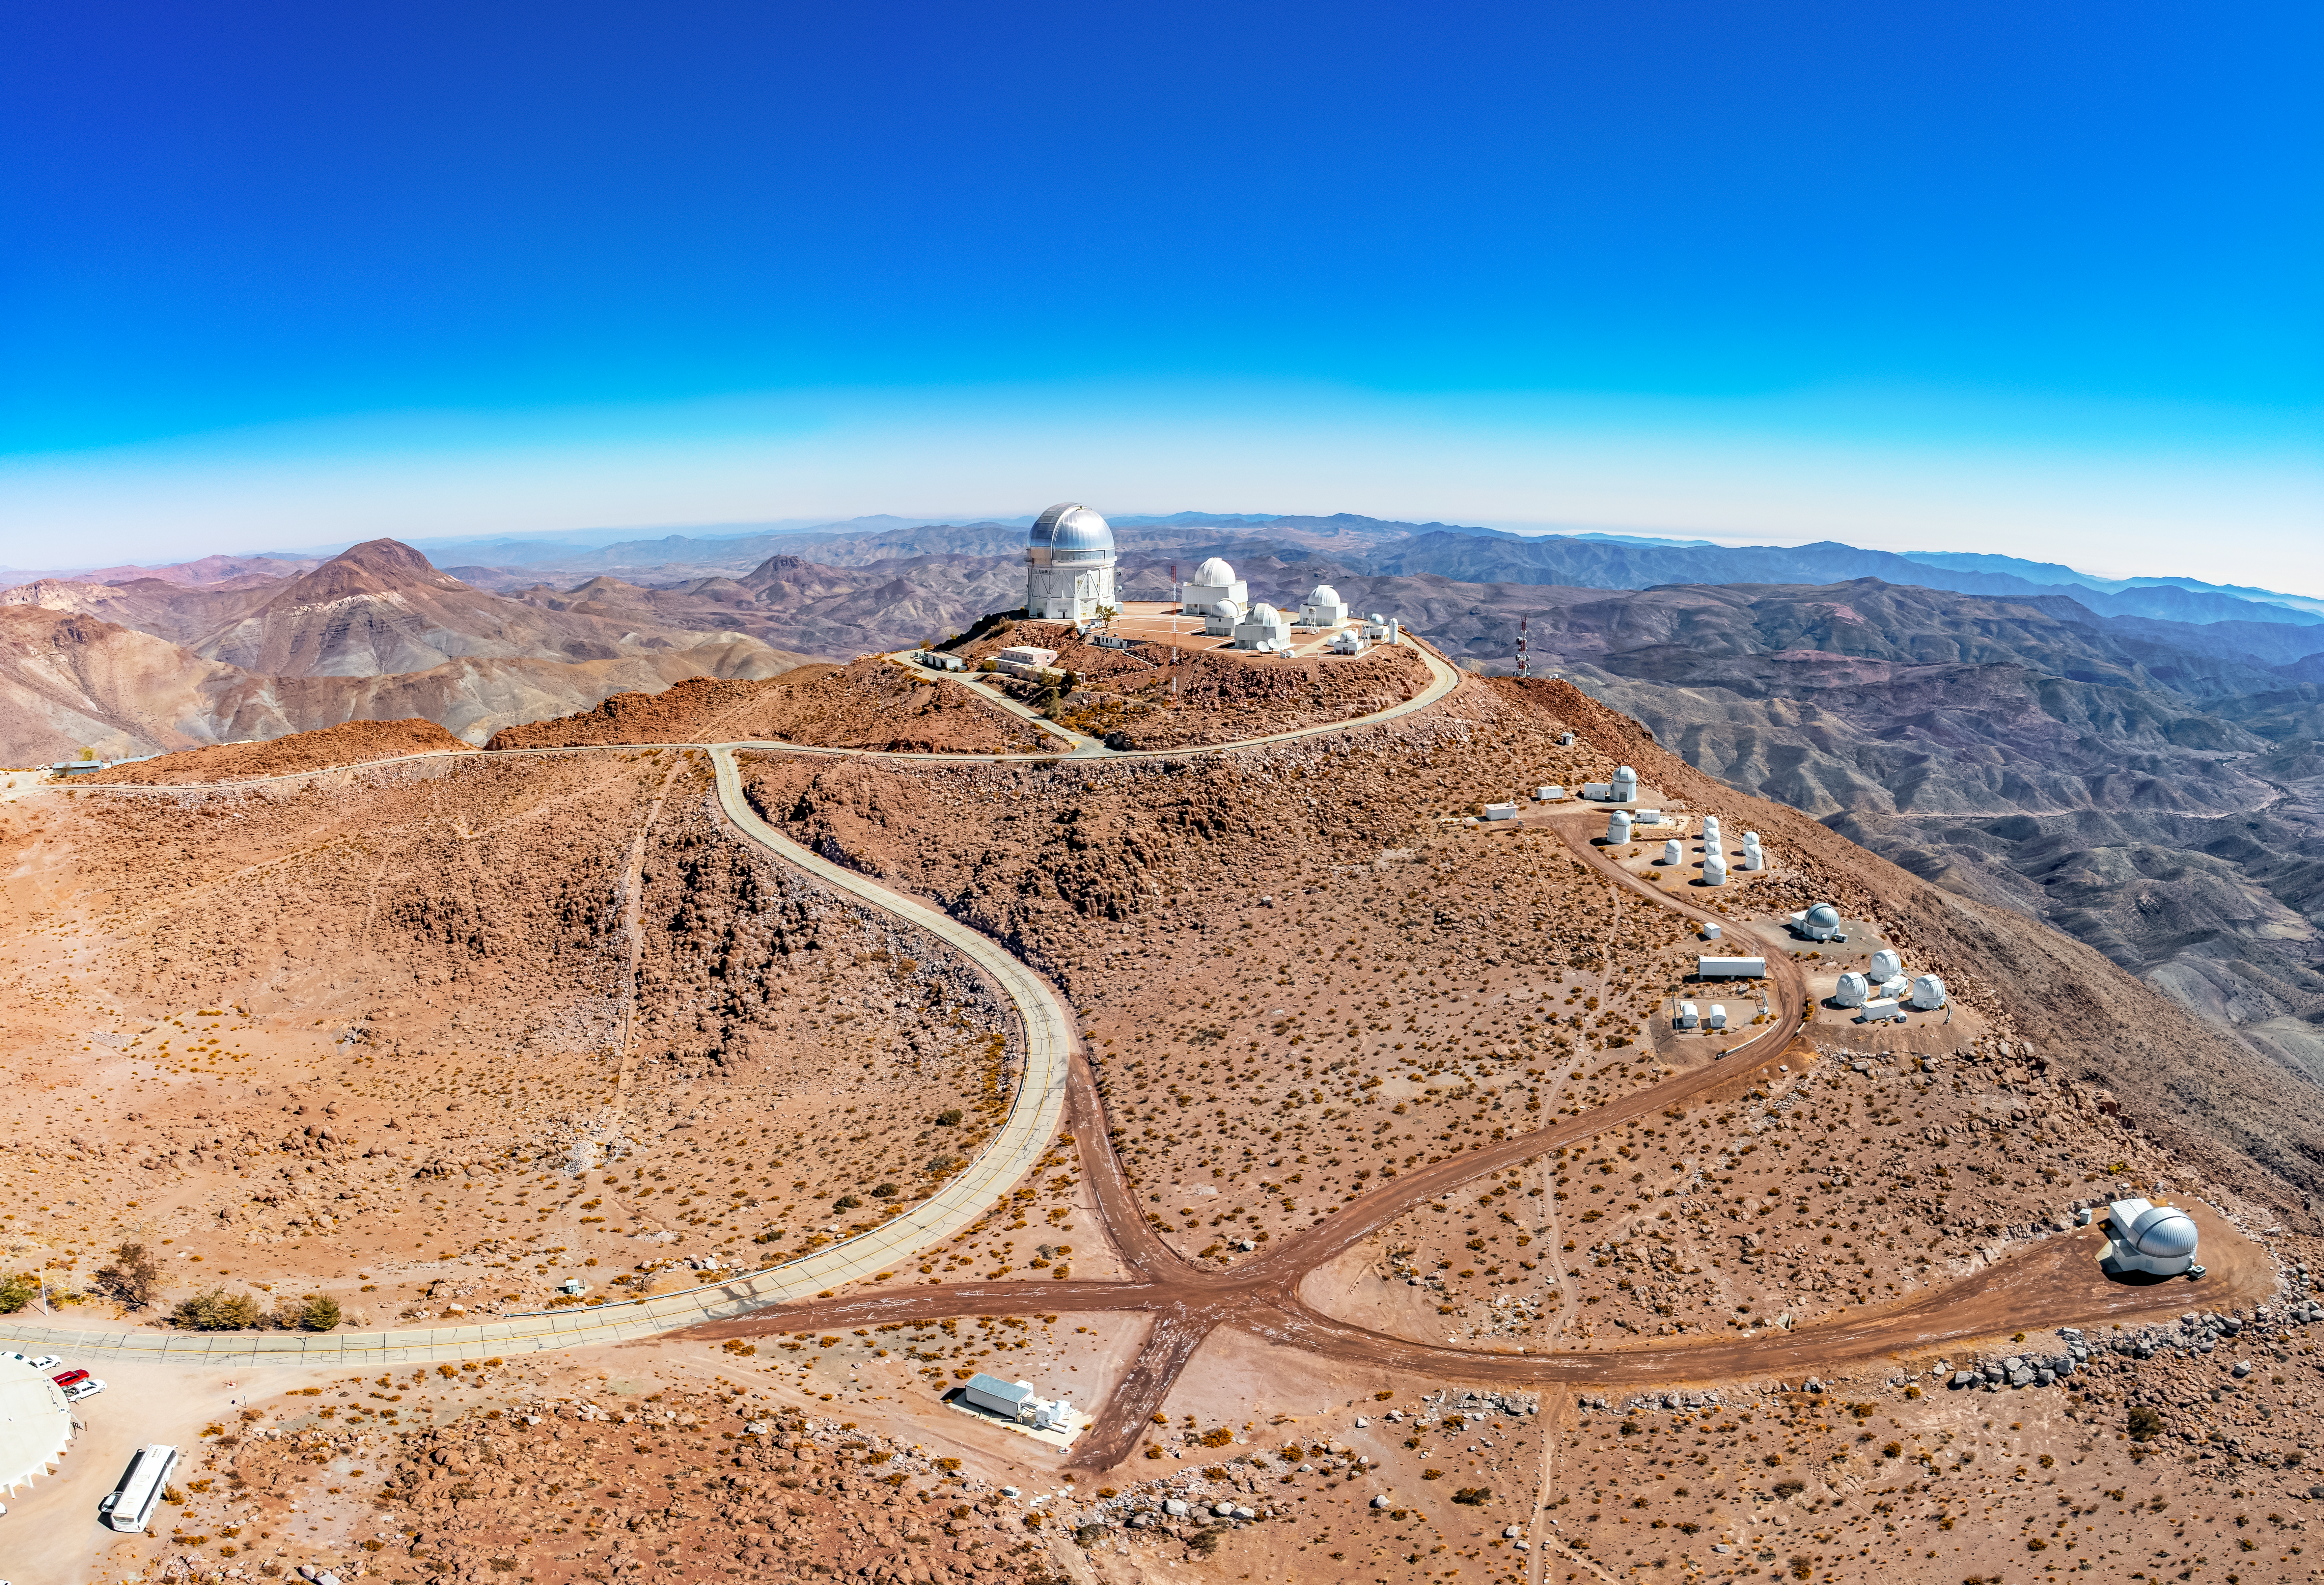

CTIO Complex

A stitched aerial panoramic view of the Cerro Tololo Inter-American Observatory (CTIO) complex in Chile and its tenant telescopes.

Credit: CTIO/NOIRLab/NSF/AURA/T. Matsopoulos